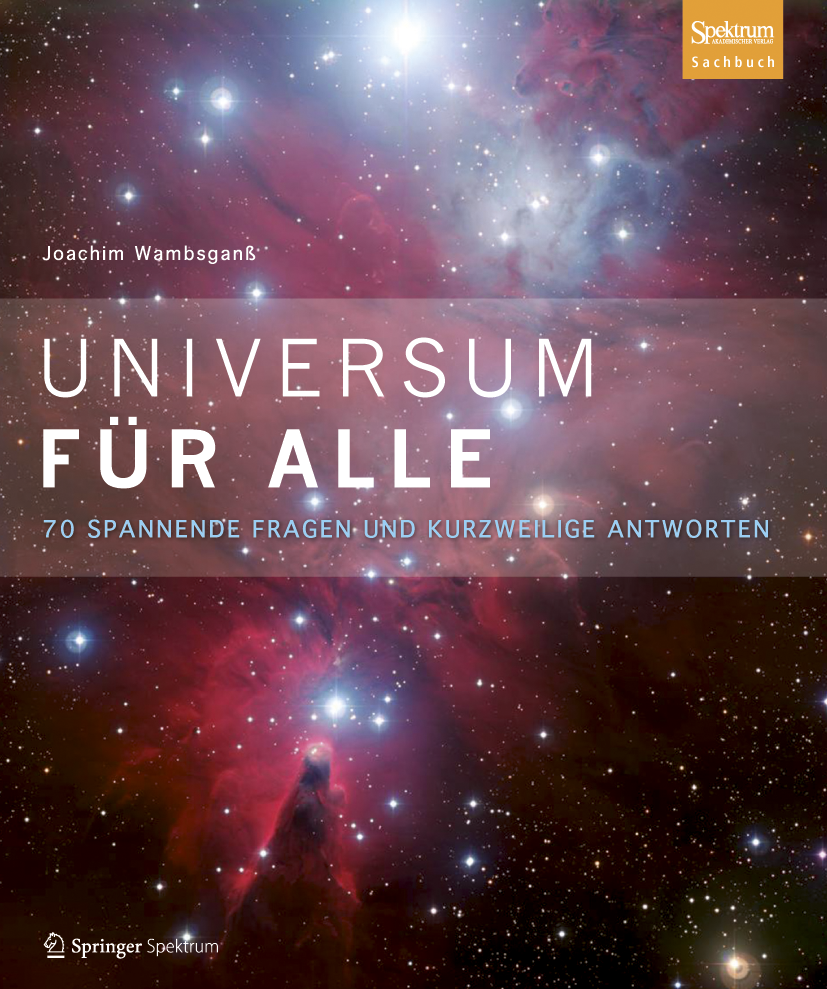

Universum für Alle: new book showcases ESO images

A newly published book from Springer Spektrum of 70 short popular lectures at Heidelberg University, compiled by Joachim Wambsganß, features many ESO images as well as articles covering many entertaining and fascinating aspects of astronomy. Among the forty or so contributors are Markus Pössel and Carolin Liefke, representatives of the German branch of ESO’s Science Outreach Network (ESON).

Credit: Springer Spektrum